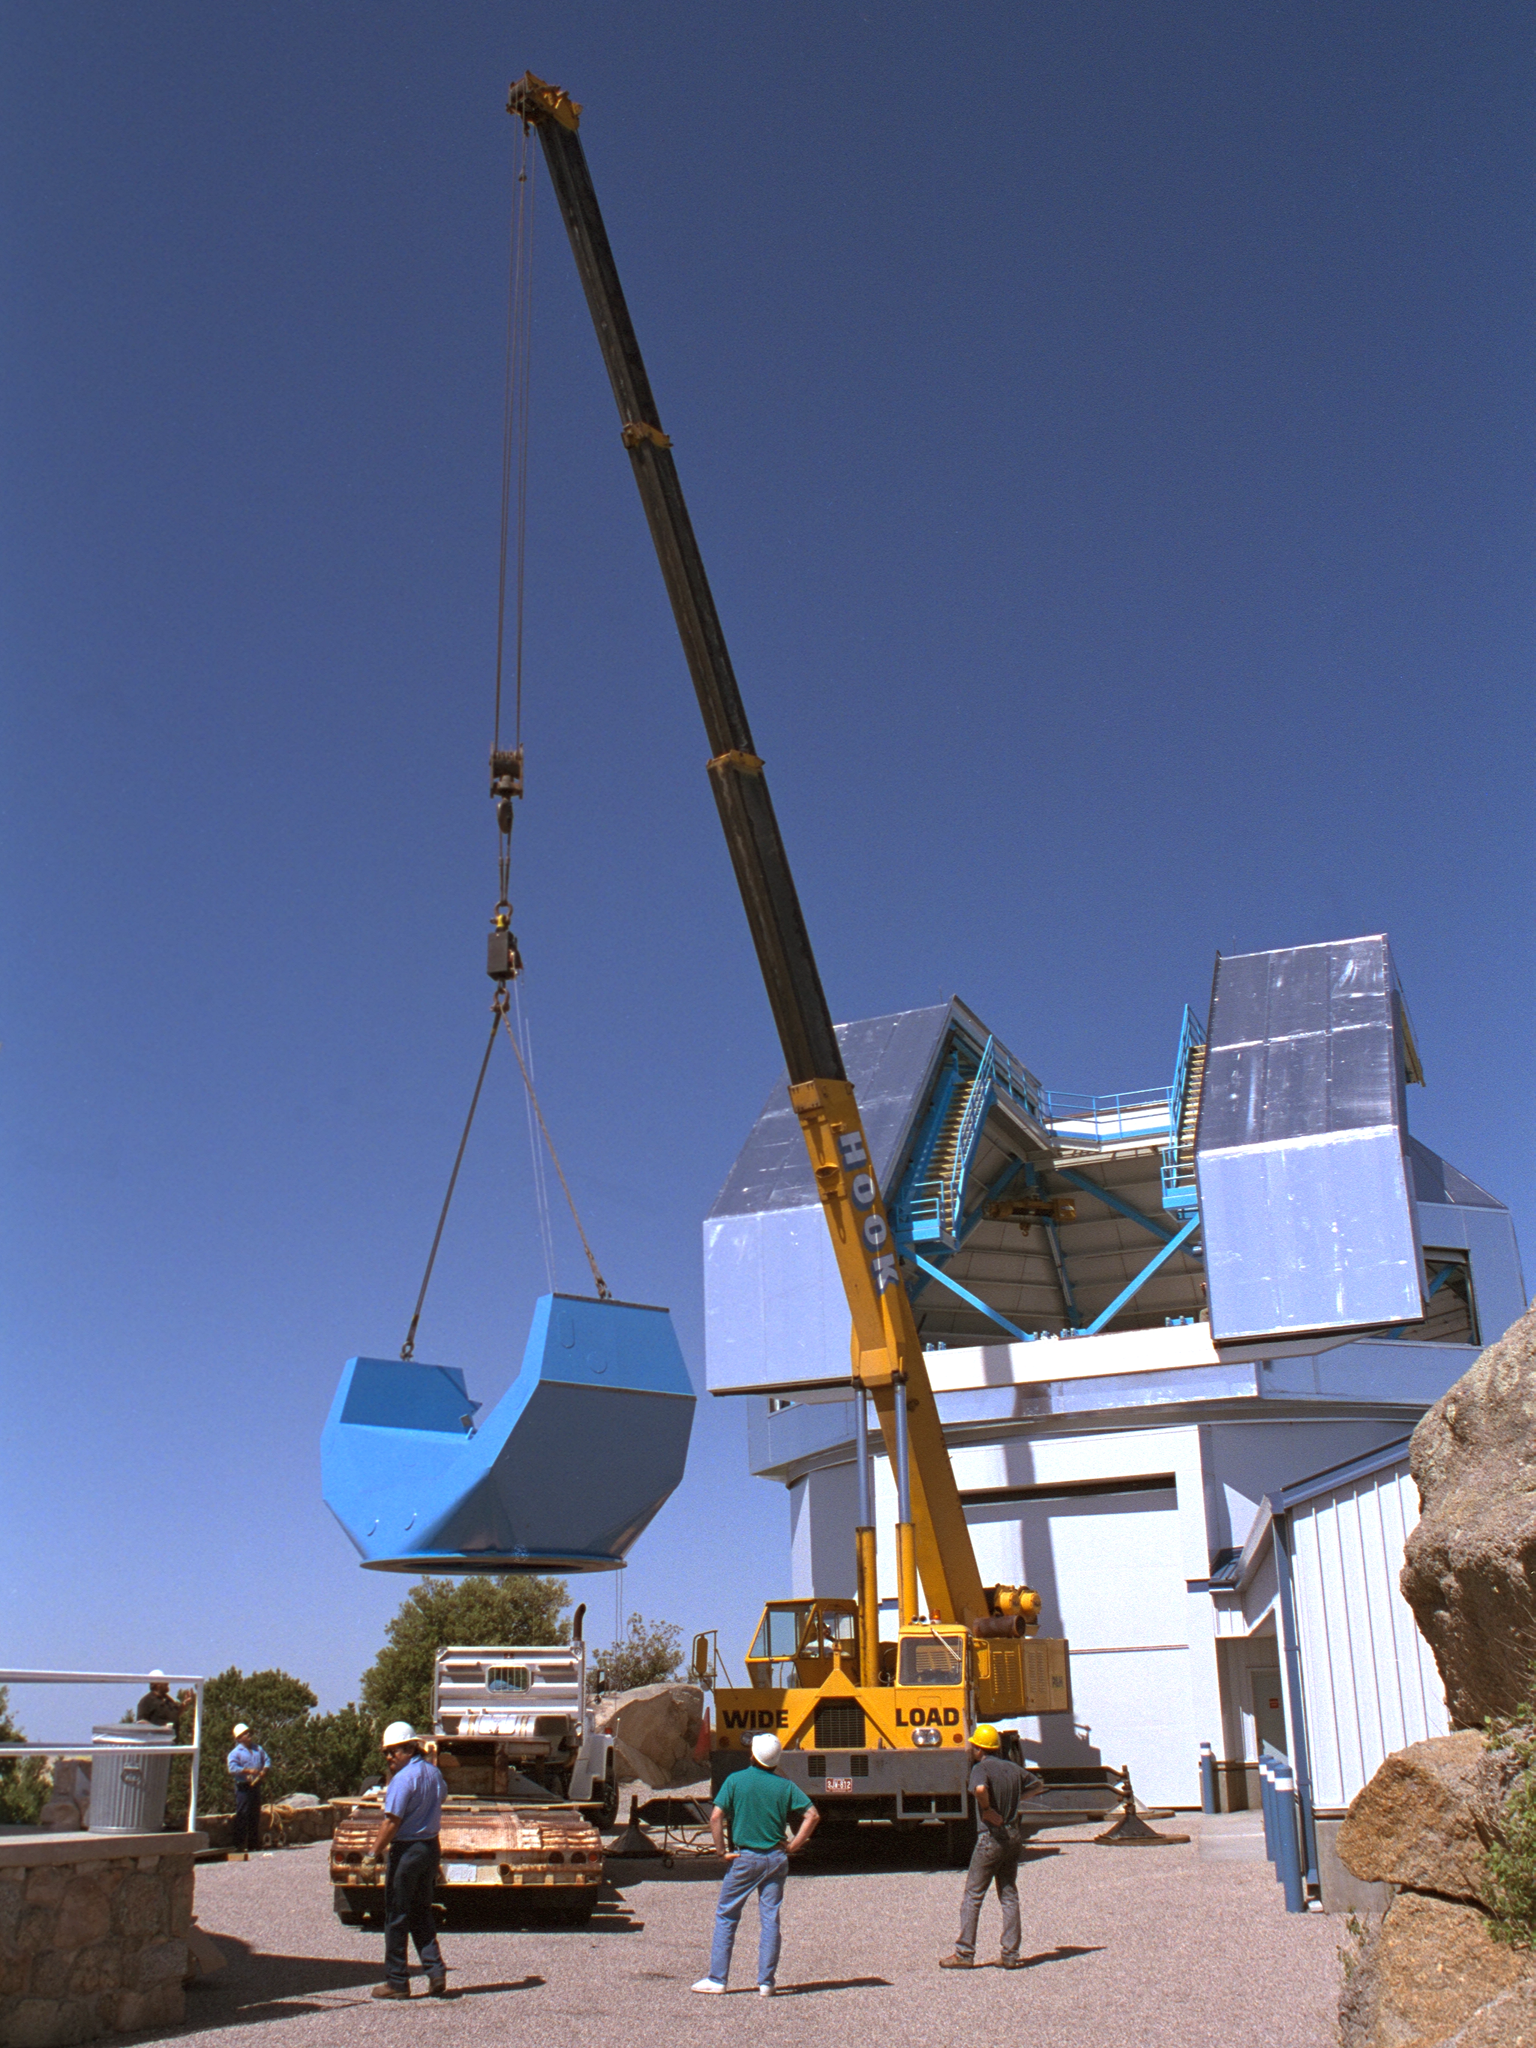

The WIYN 3.5-meter Telescope under construction

The WIYN 3.5-meter Telescope under construction.

Credit: KPNO/NOIRLab/NSF/AURA/P. Marenfeld